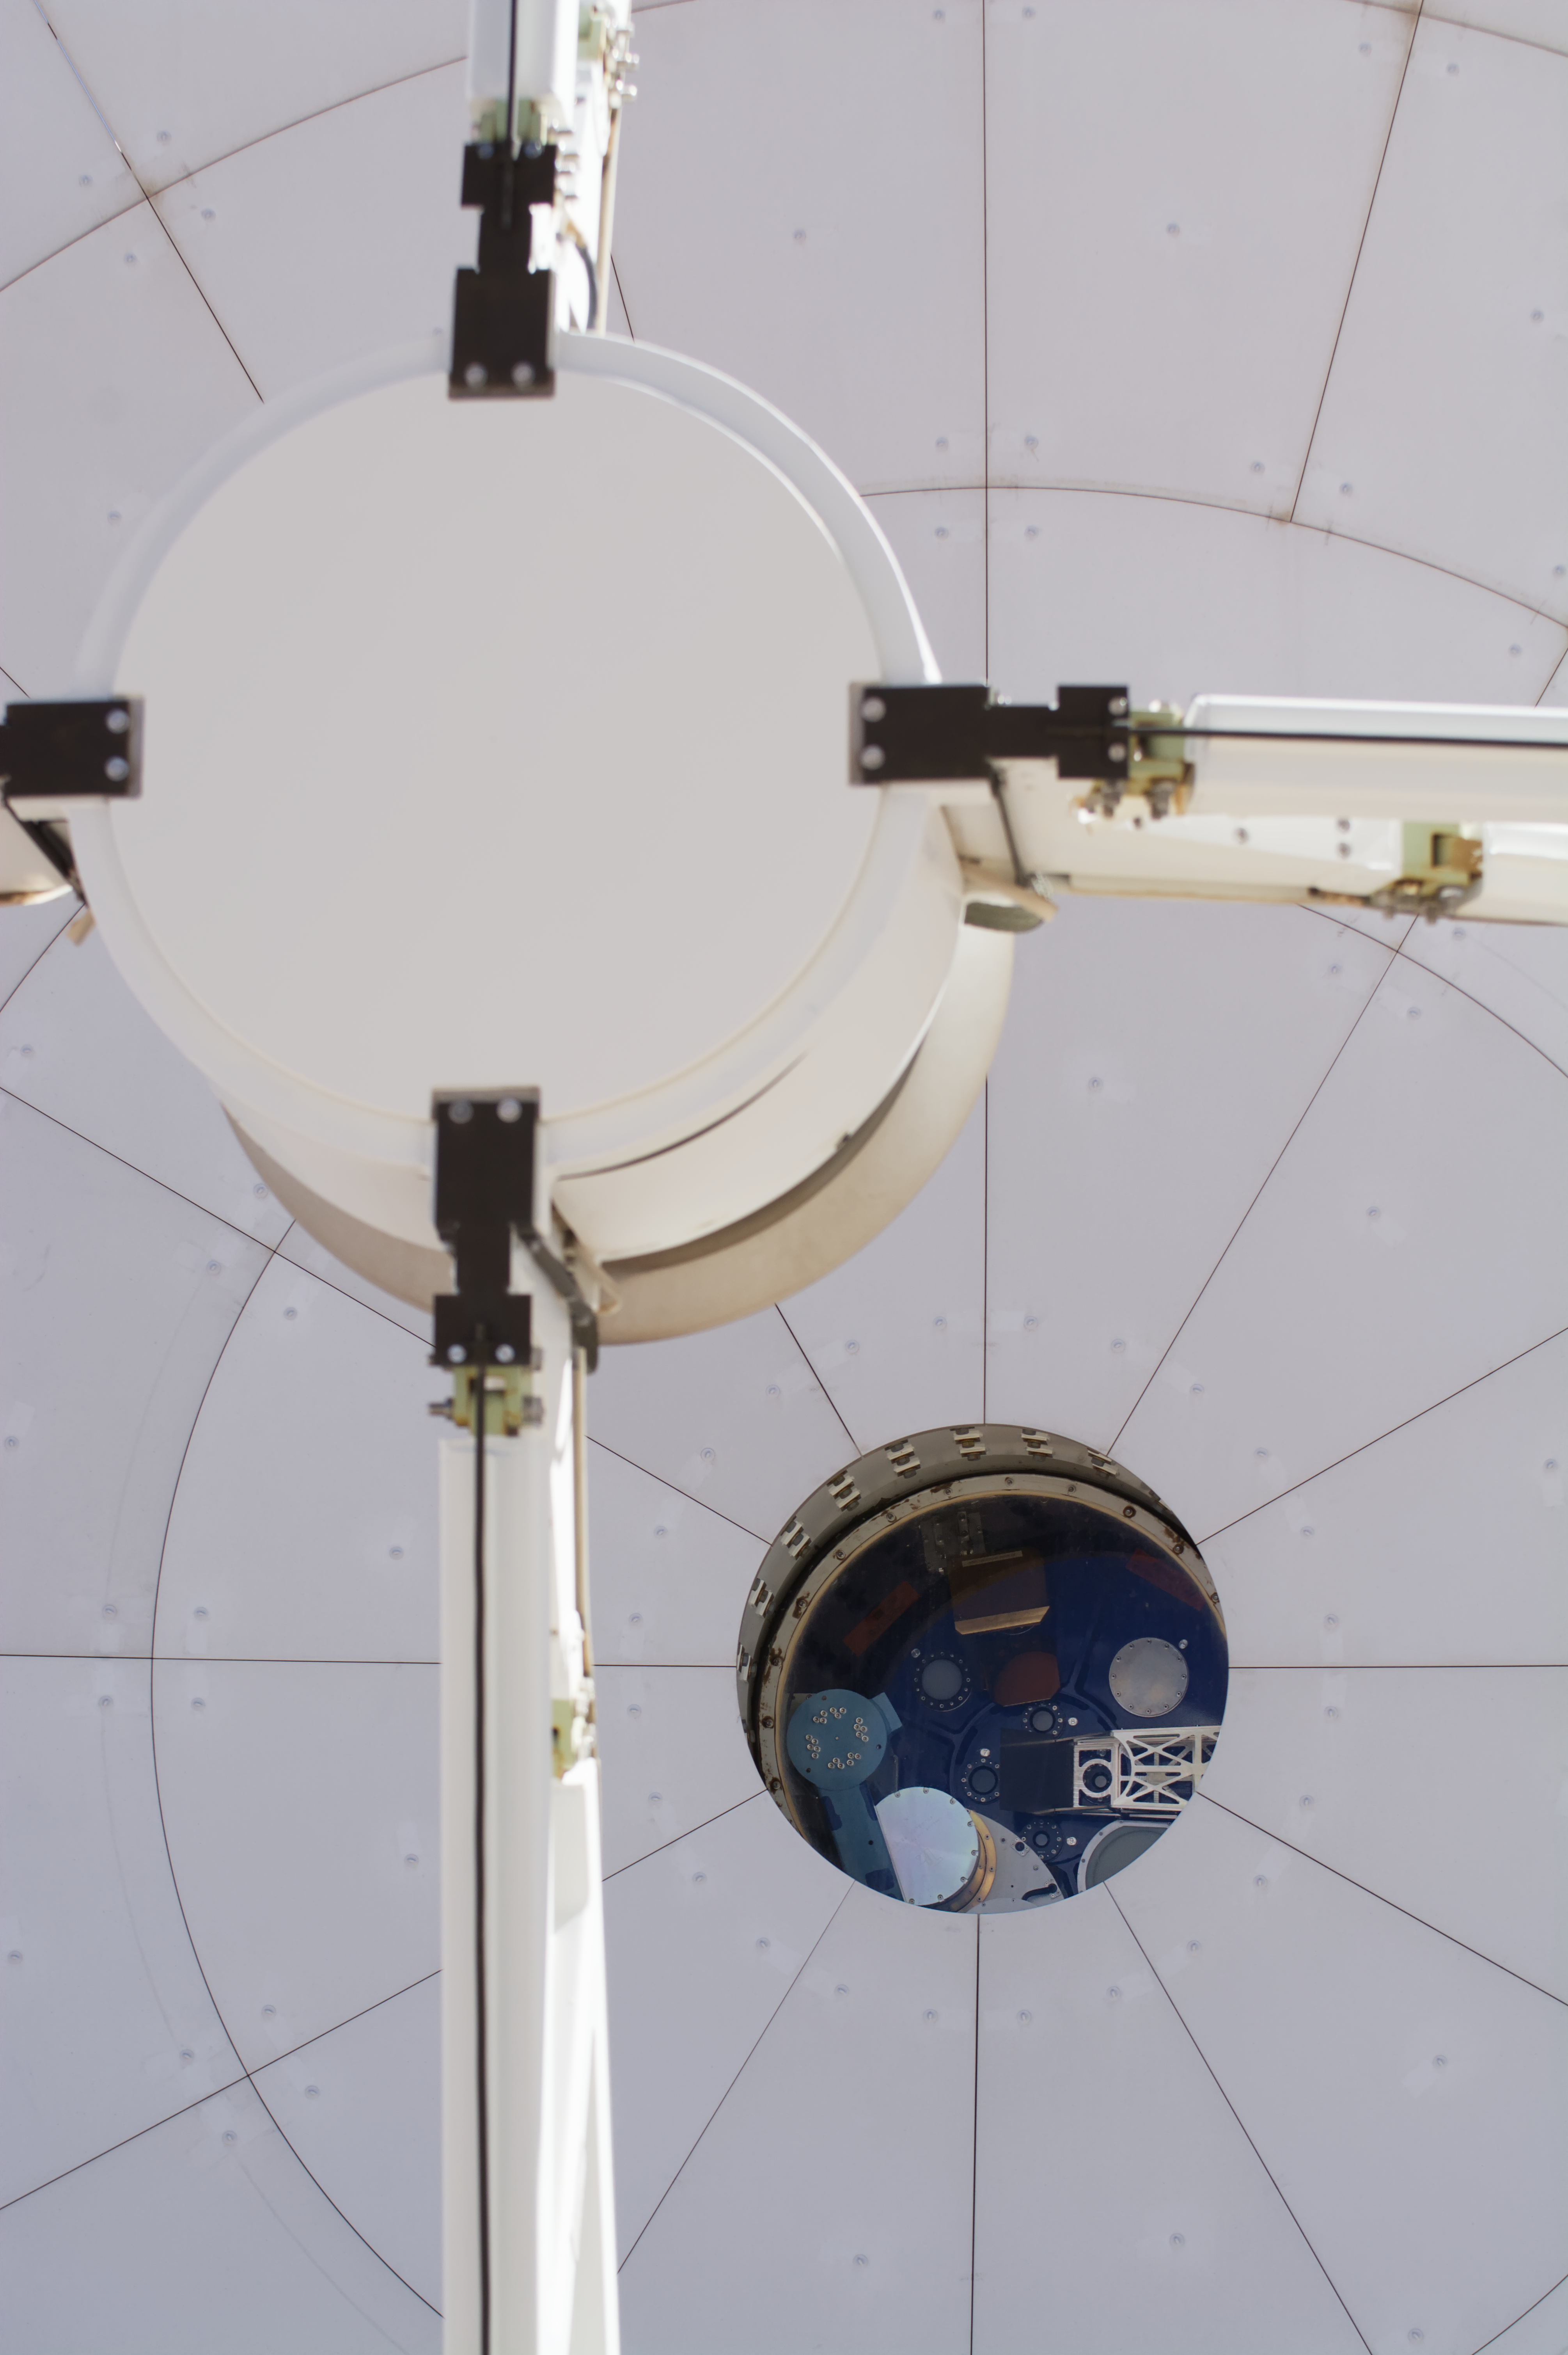

The many eyes of ALMA

How does a radio-telescope really ‘see’? To find out, we’re taking a peek inside one of the Atacama Large Millimeter/submillimeter Array (ALMA) antennas for this Picture of the Week. ALMA, in which ESO is a partner, is based high up in the Chajnantor plateau in the Chilean Andes, and is comprised of 66 antennas — all used to observe the cool corners of the Universe.

First, light is collected by the large dish of an antenna, which is focussed onto the secondary reflector that we can see in the foreground. From there, it goes through one of the several circular windows seen at the centre of this image. Each window leads to a receiver –– a device that registers the light collected by the antenna. The ALMA antennas are equipped with 10 receivers each capturing light at different wavelengths, depending on what astronomers want to observe.

The light being captured has wavelengths of around a millimetre, which is longer than the wavelength of visible light. So, while the windows of the receivers look opaque to our eyes, they are transparent to the radiation that ALMA observes. But why are these windows needed at all?

The receivers need to be sealed inside a cryostat that cools them down to –269 ºC, just 4 degrees above absolute zero. This minimises the amount of heat they give off, which would otherwise hamper ALMA’s ability to detect the very faint radiation coming from cold cosmic objects, like clouds of gas and dust where new stars are formed.

Credit: S. Otarola/ESO